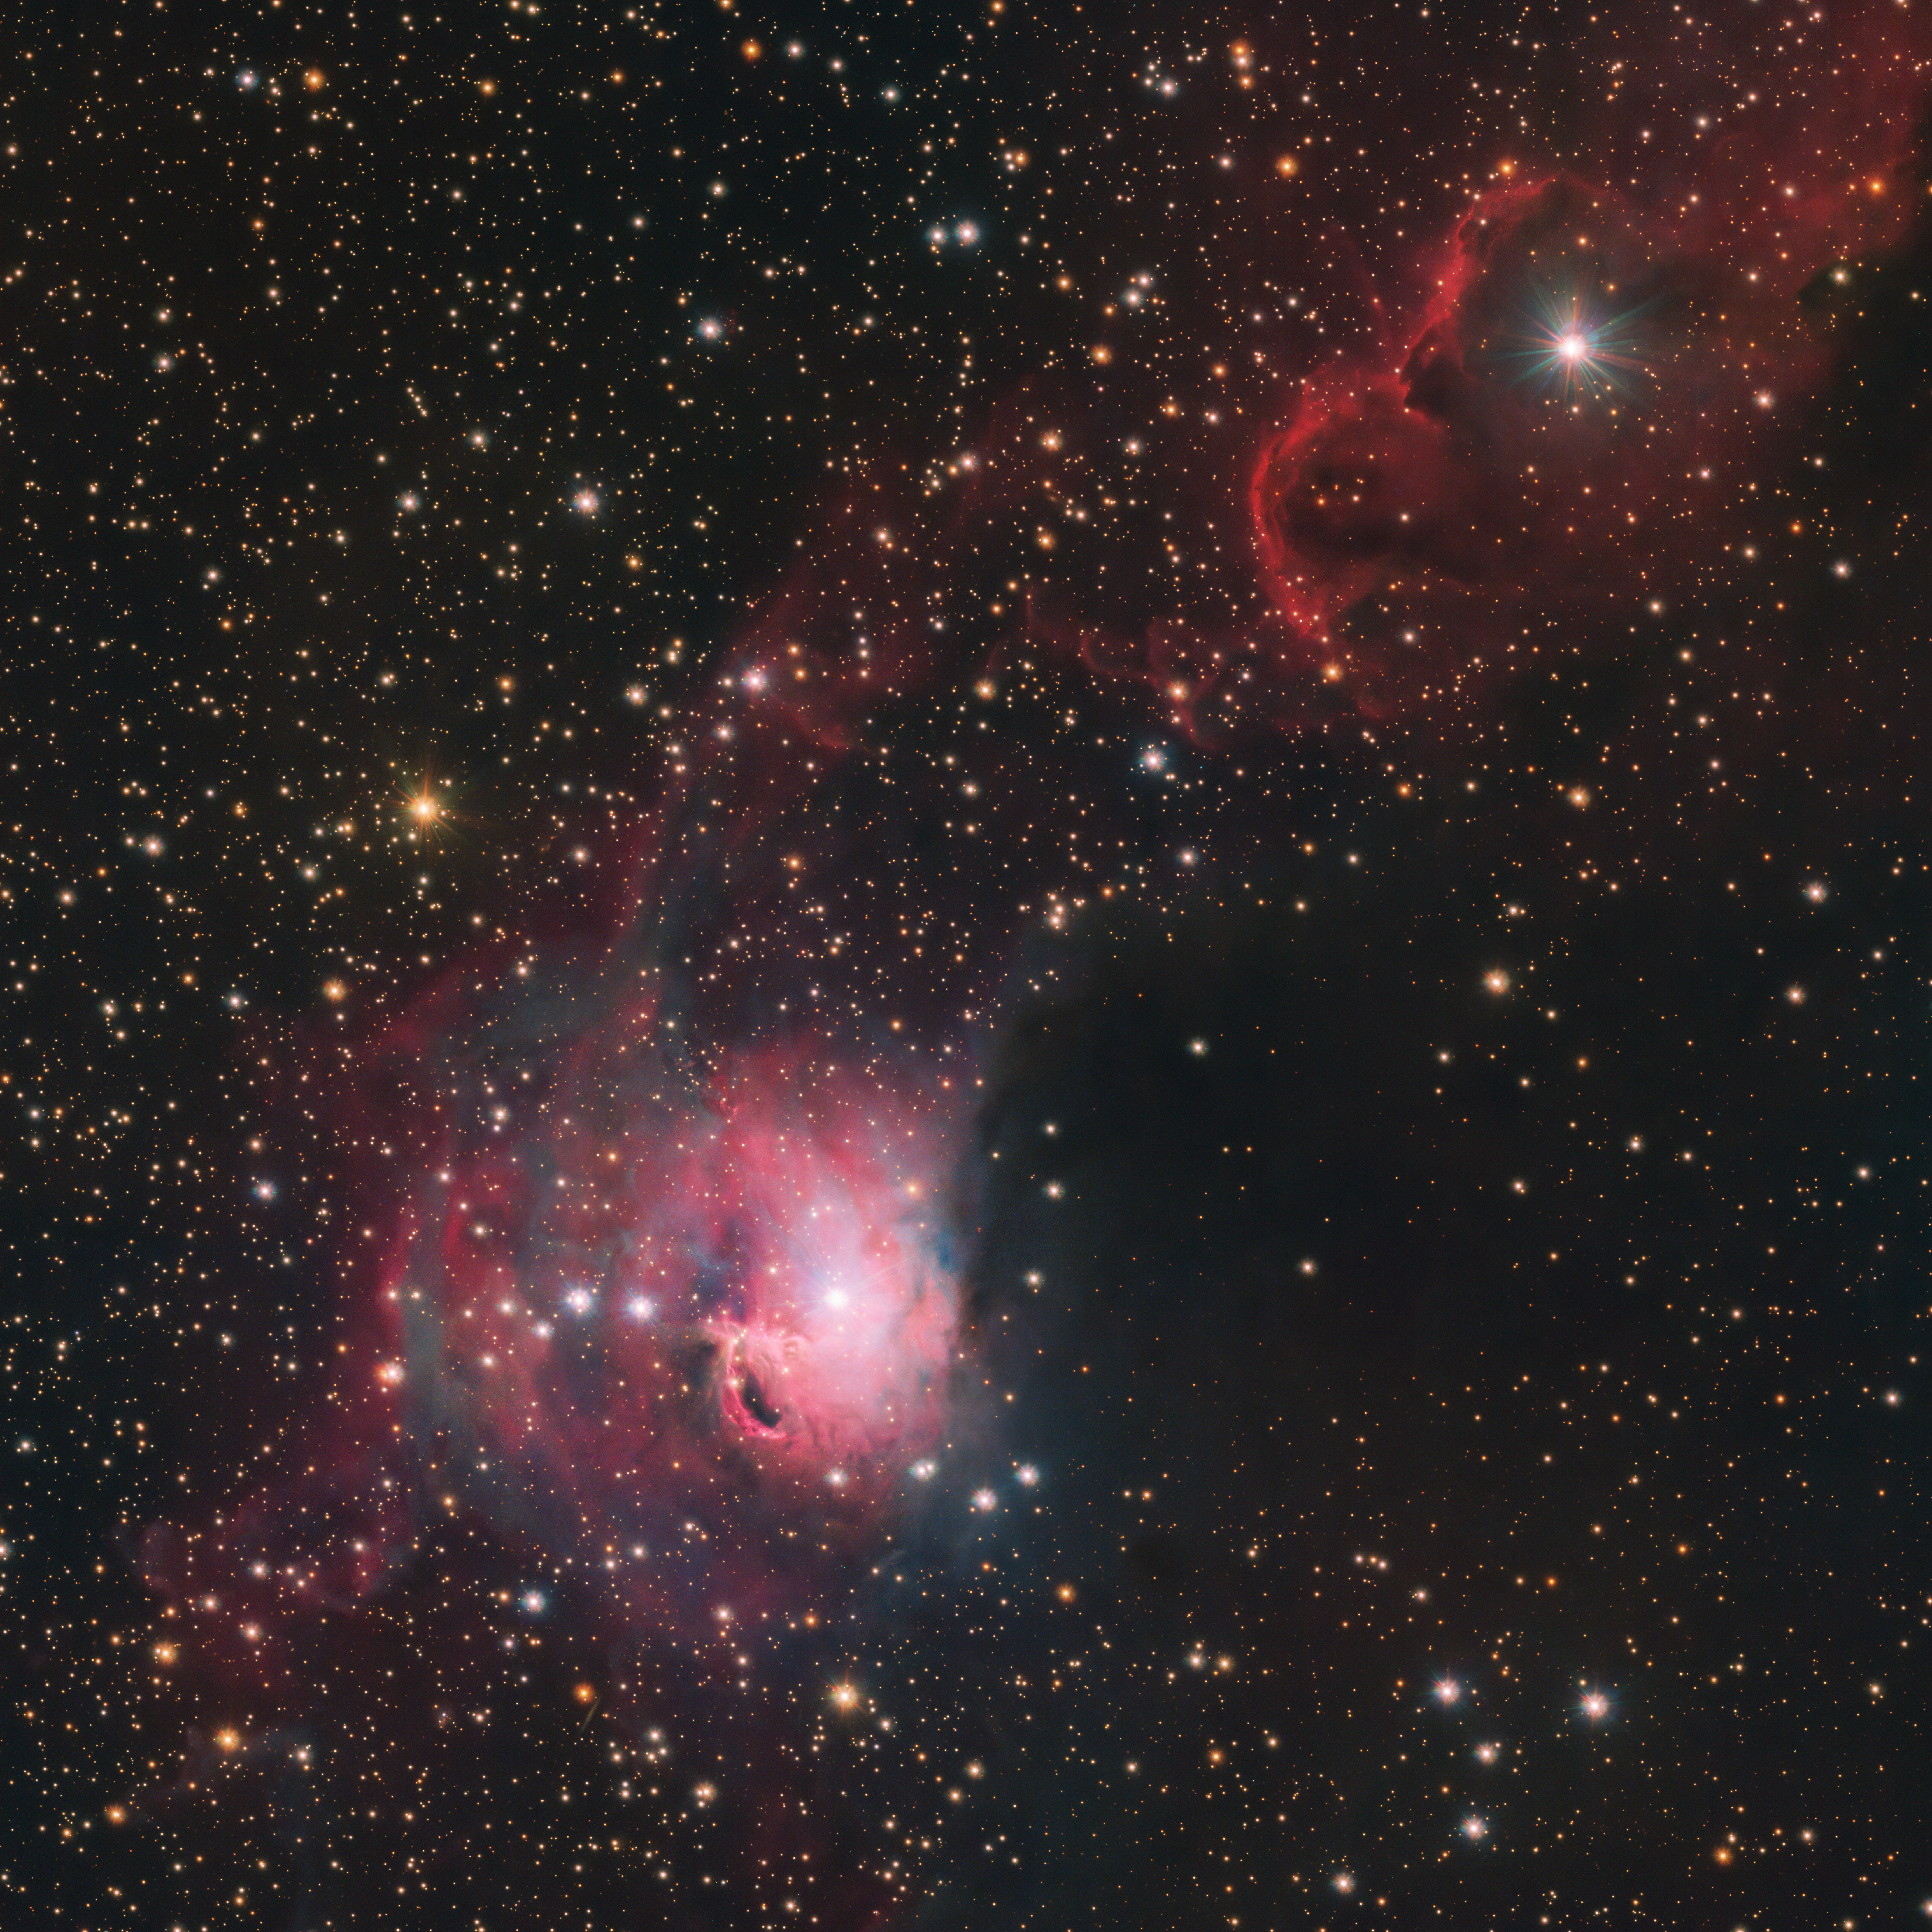

A Koi-smic fish

This Picture of the Week shows the brightly coloured Gum 3 nebula as seen with the VLT Survey Telescope (VST), hosted at ESO’s Paranal Observatory in the Chilean Atacama Desert. Attentive viewers may find that part of Gum 3 resembles a Koi fish in this VST image. Equipped with the OmegaCAM instrument, an enormous 268-megapixel camera, the telescope is designed to survey large areas of the southern sky in visible light and take stunning images like this one.

Gum 3 is an interstellar cloud of gas and dust located about 3600 light-years away, between the Monoceros and Canis Major constellations. It is named after Colin Stanley Gum, an Australian astronomer who catalogued 84 nebulae in the southern sky.

When the intense ultraviolet radiation from nearby young stars hits hydrogen atoms in the cloud, they emit visible light at very specific colours, which we see as shades of red and pink in the image. At the same time, tiny particles of dust within the cloud reflect starlight, especially blue colours, similar to what makes the sky look blue here on Earth. This play of colours makes nebulae like this spectacular to look at.

This image shows not only colour, but also the lack of it. Look closely at the area just right of the brightest part of the cloud — right of the pink “Koi-smic fish”. Does anything look odd to you? It’s not that there really are fewer stars in this dark area; instead, there is a big clump of dust that blocks part of the visible light, hiding the stars from VST and us.

Credit: ESO/VPHAS+ team. Ack.: CASU